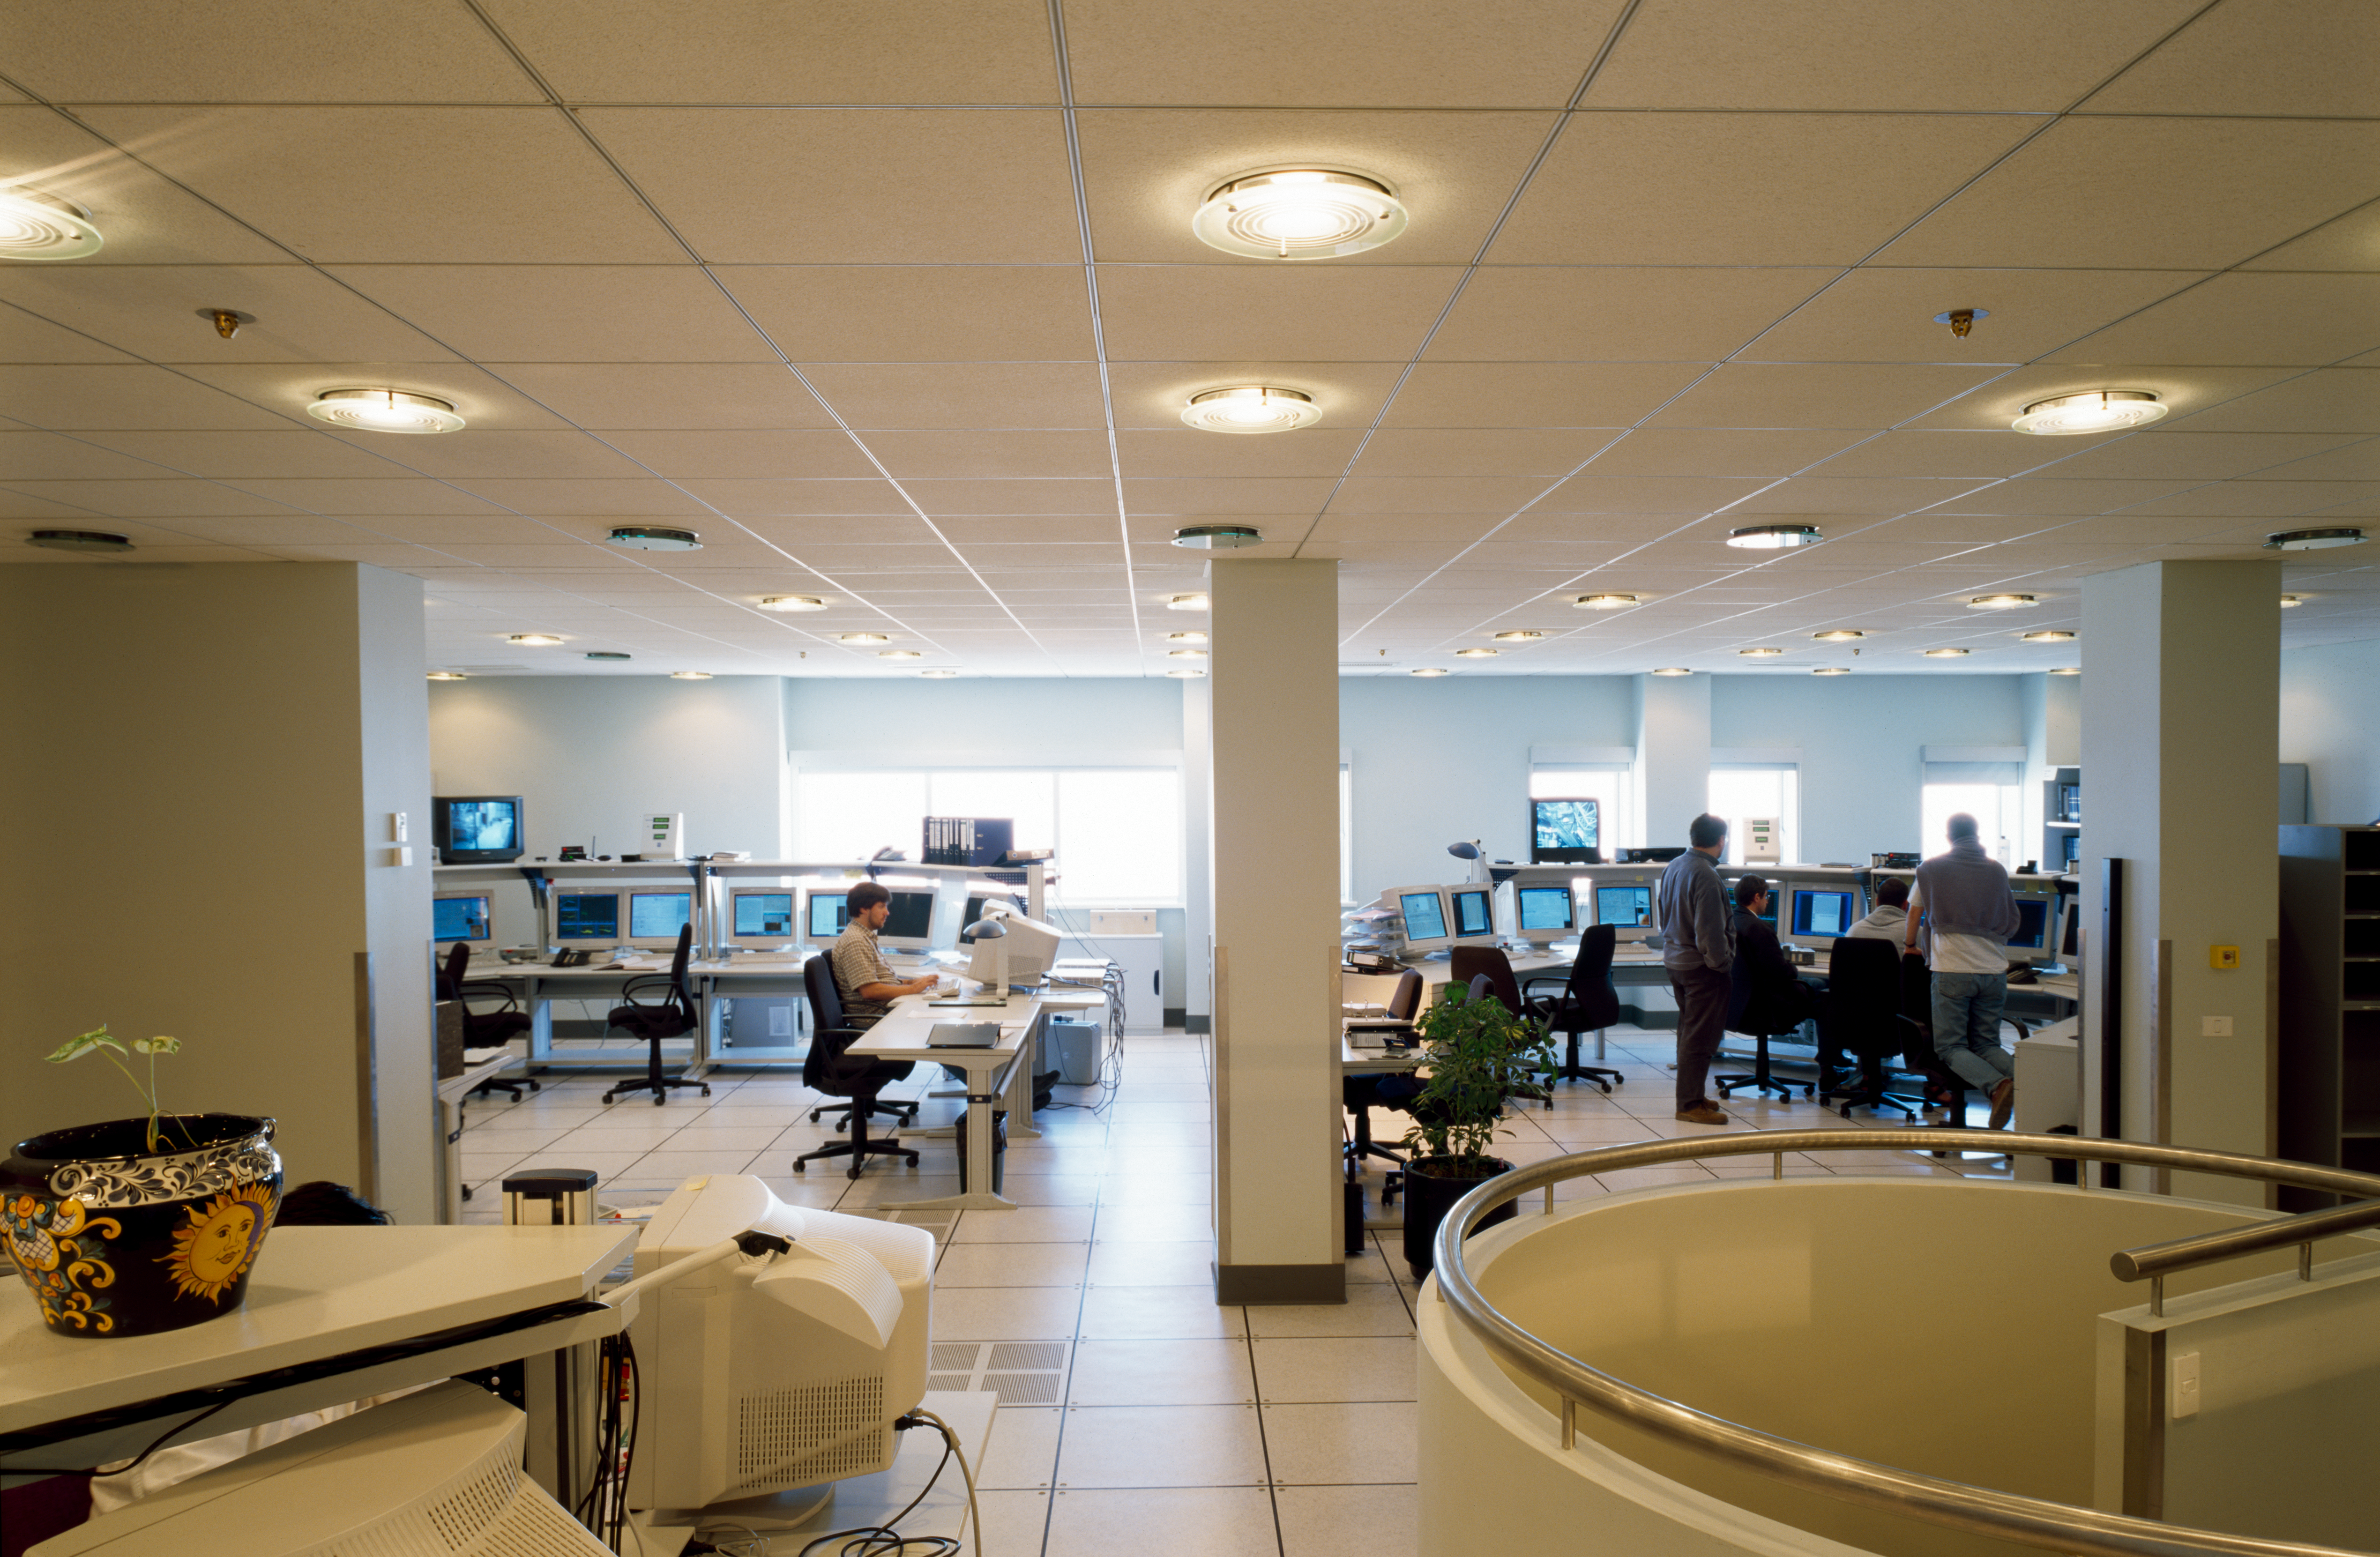

Paranal control room

Day time operations in the control room of the VLT. This image was taken in 2000, when the console of UT1 (ANTU) was on the right side and the console of UT2 (KUEYEN) on the left.

Credit: ESO